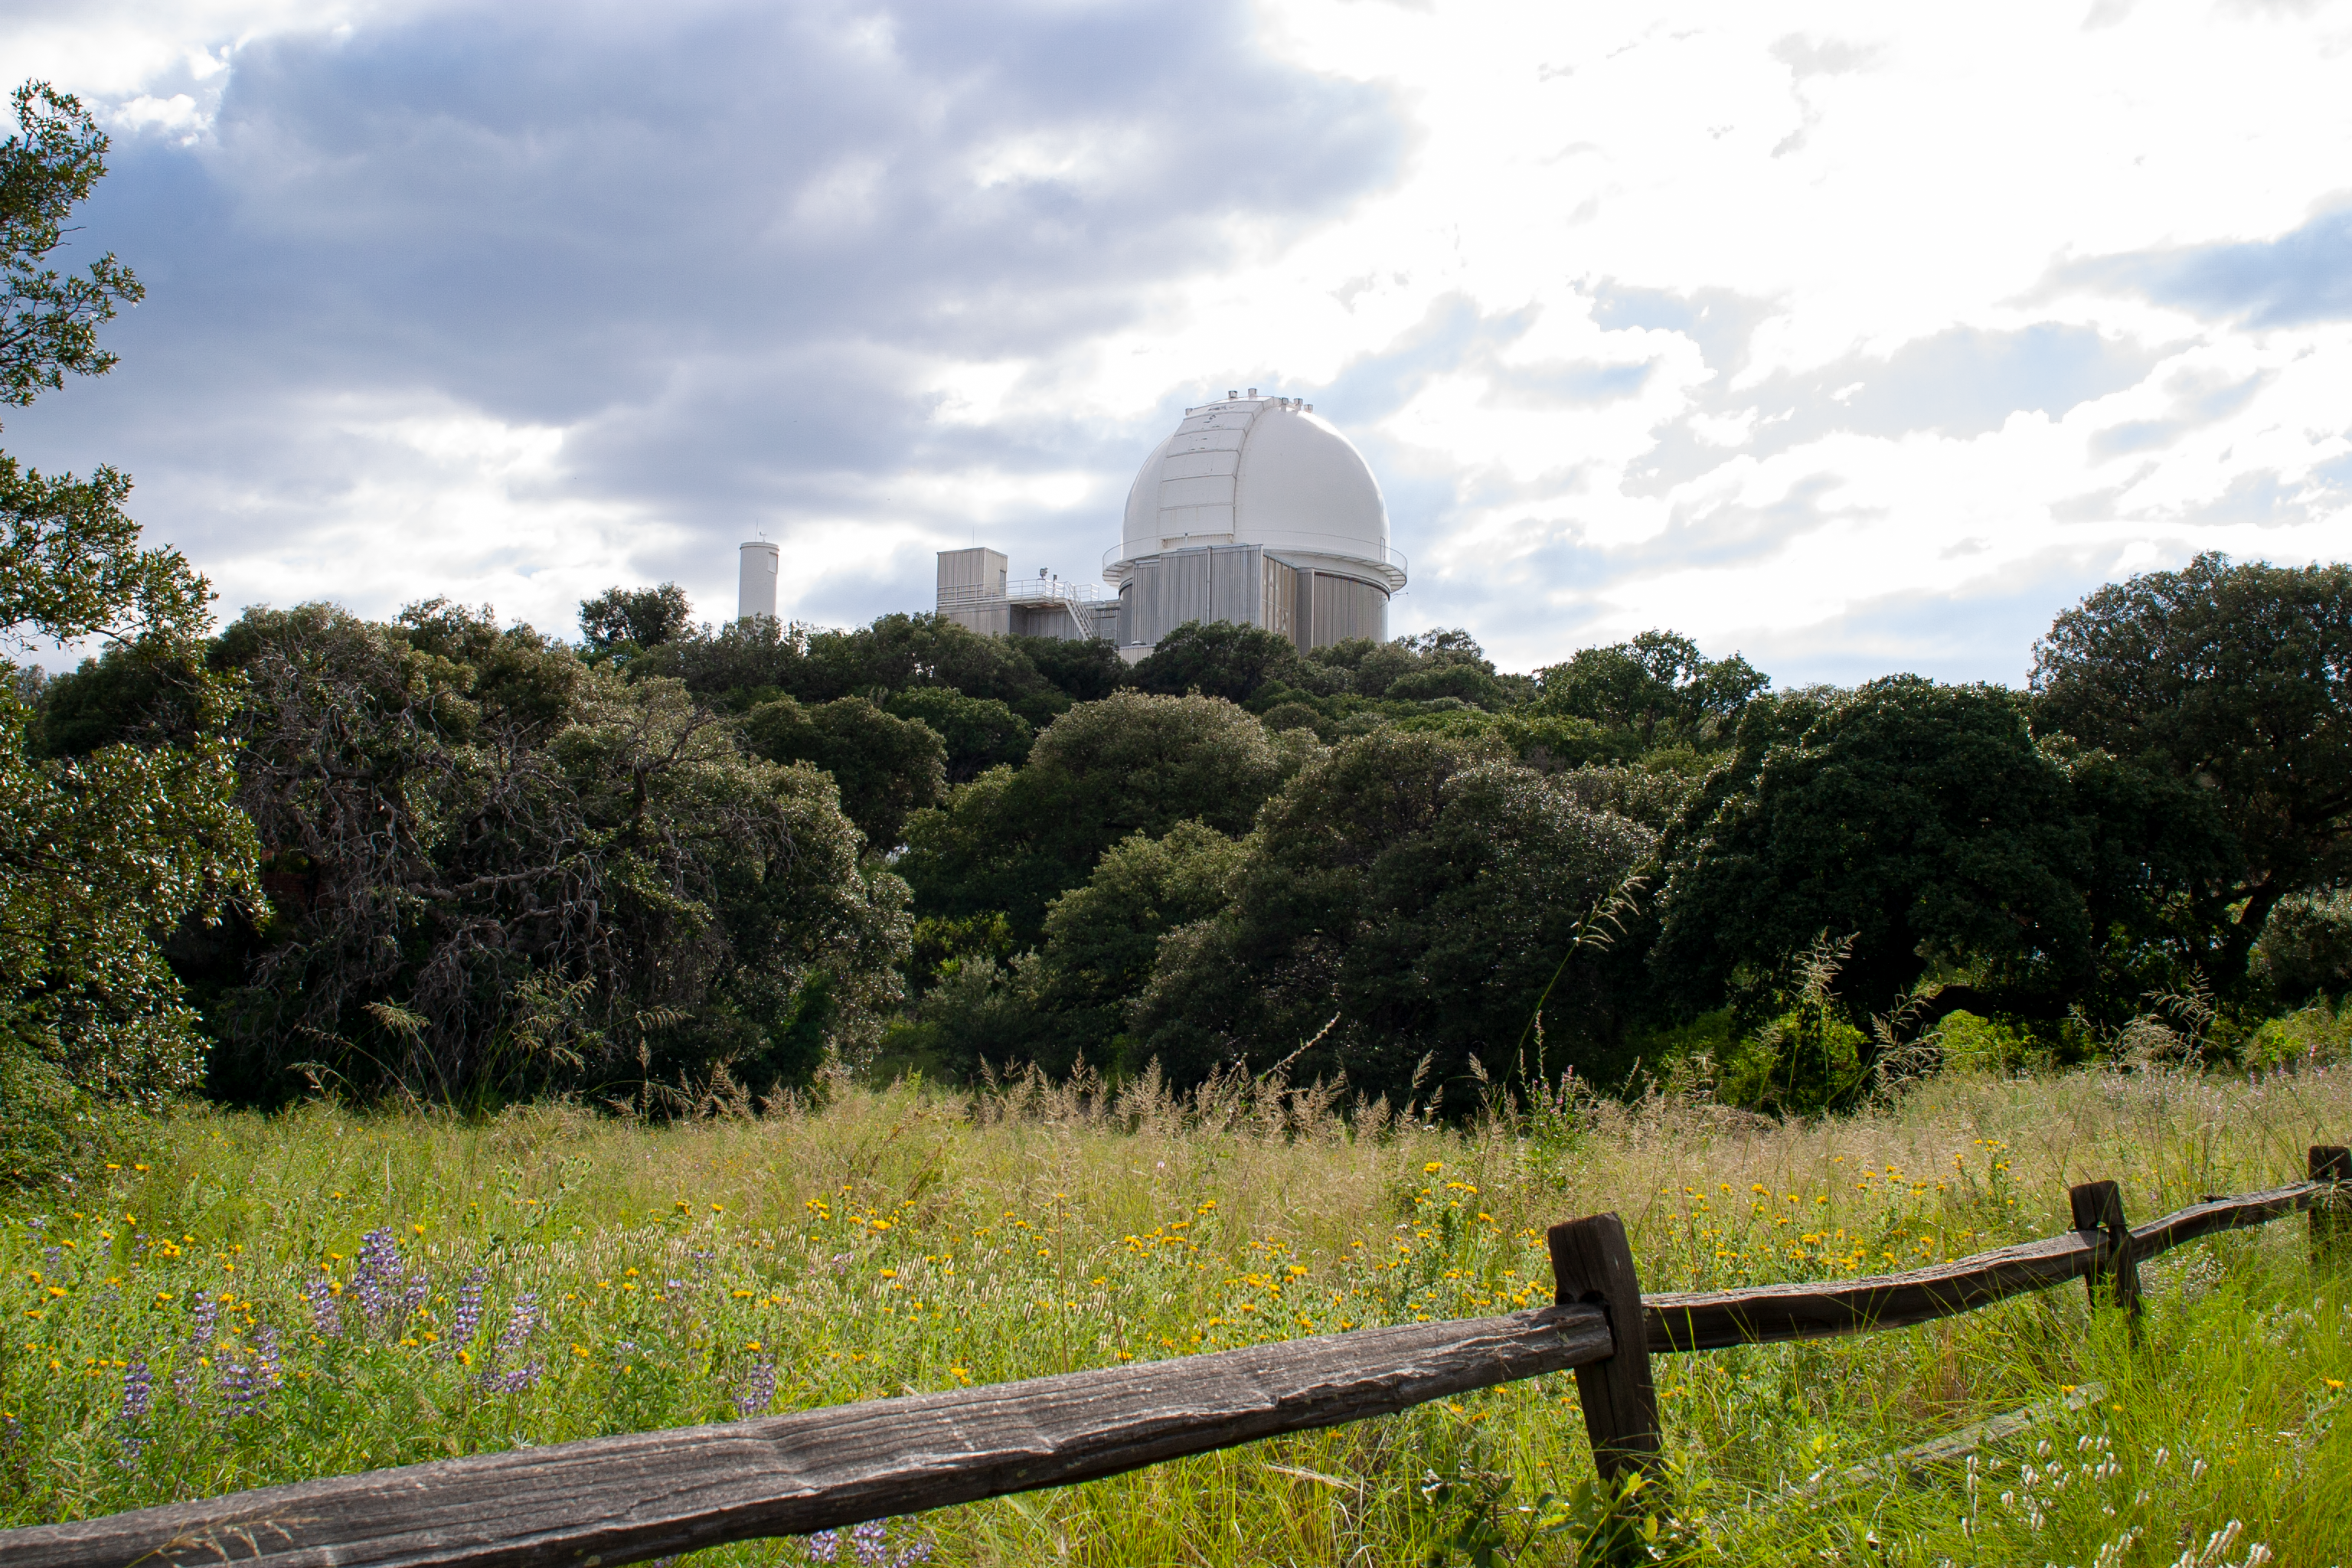

KPNO 2.1-meter Telescope

KPNO 2.1-meter Telescope at Kitt Peak National Observatory, AZ.

Credit: KPNO/NOIRLab/NSF/AURA/P. Marenfeld